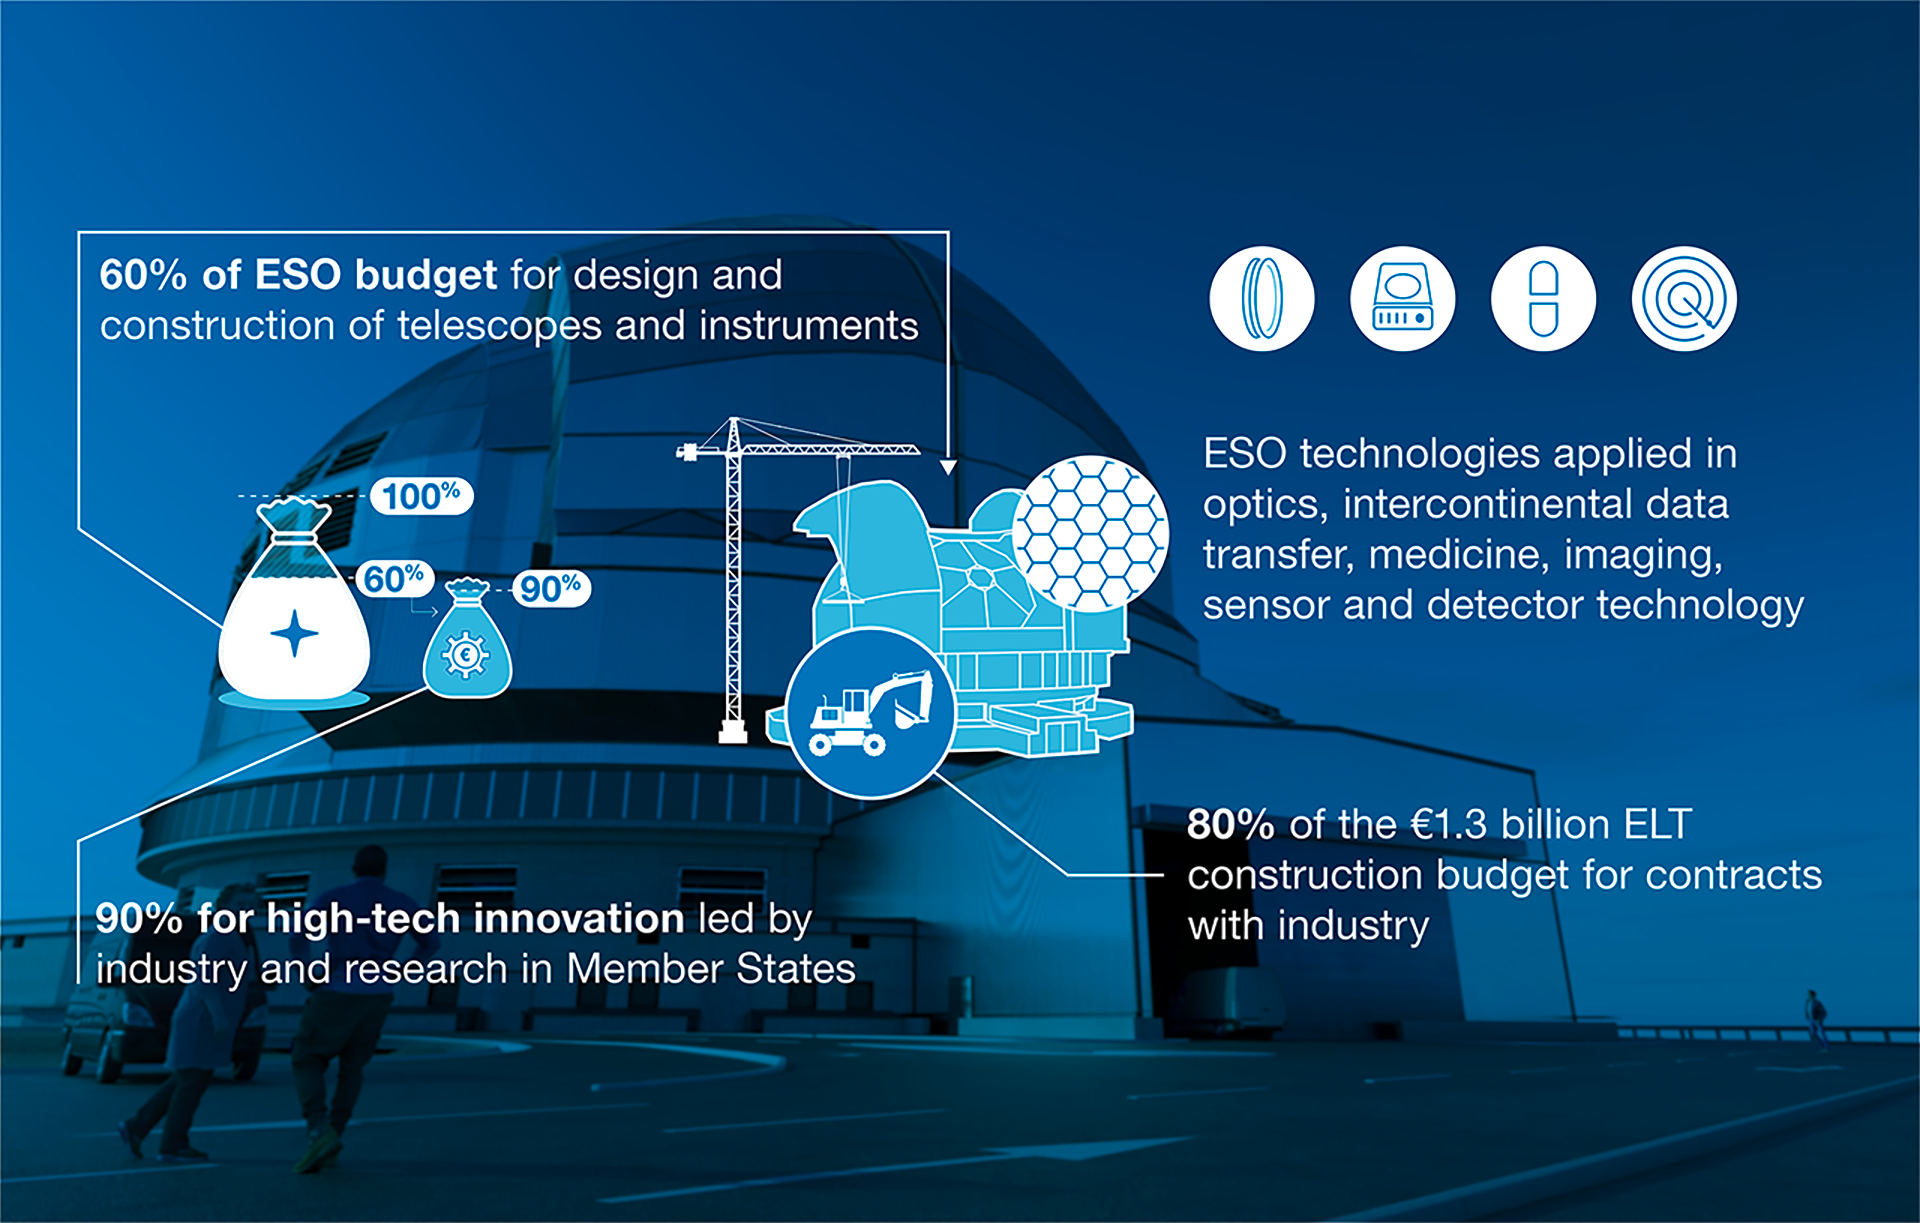

How ESO benefits its Member States

This graph is related to the publication ESO’s Benefits to Society.

Credit: ESO